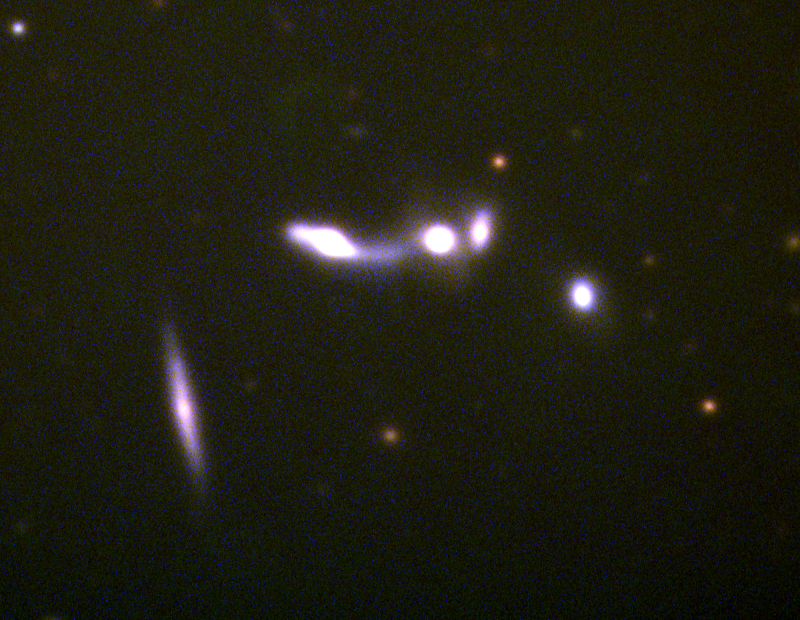

Interacting galaxies

The interacting galaxy chain VV150, being number 150 in the Atlas and Catalog of Interacting Galaxies, by B.A. Vorontsov-Vel'yaminov.

Credit: NOIRLab/NSF/AURA